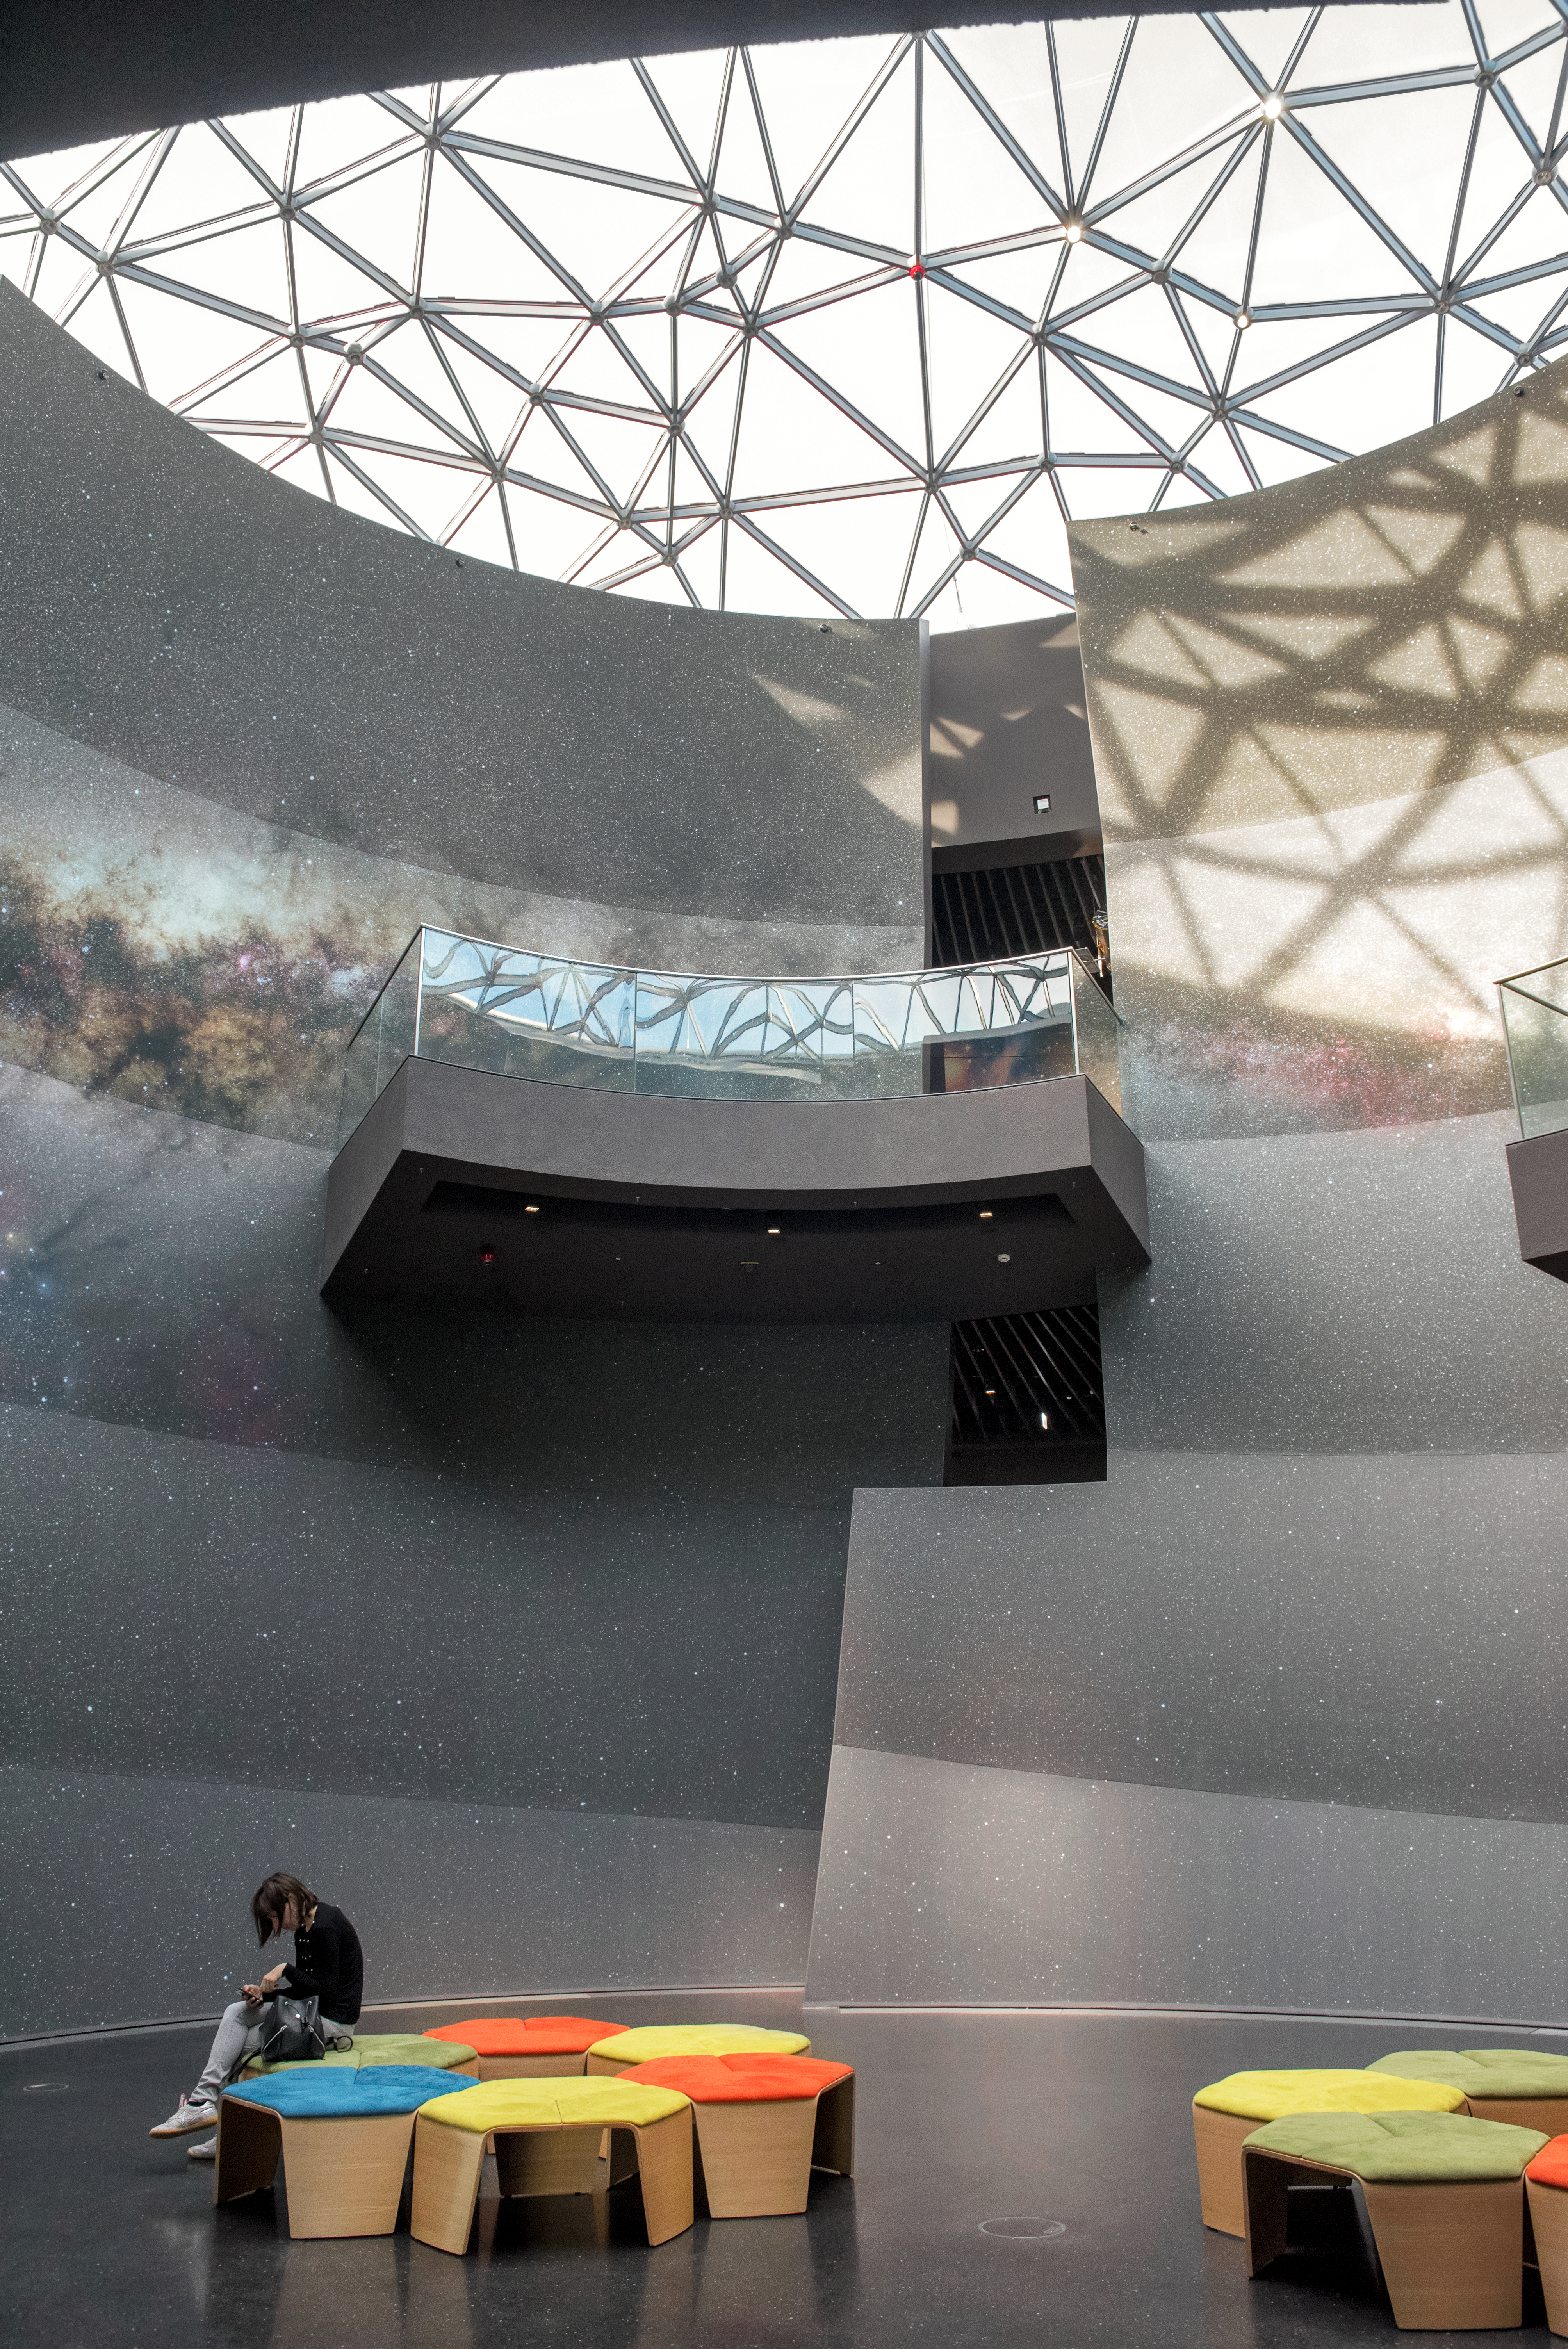

Looking up at the stars

The Star-roof of the ESO Supernova Planetarium & Visitor Centre from the inside.

Credit: ESO/C. Malin